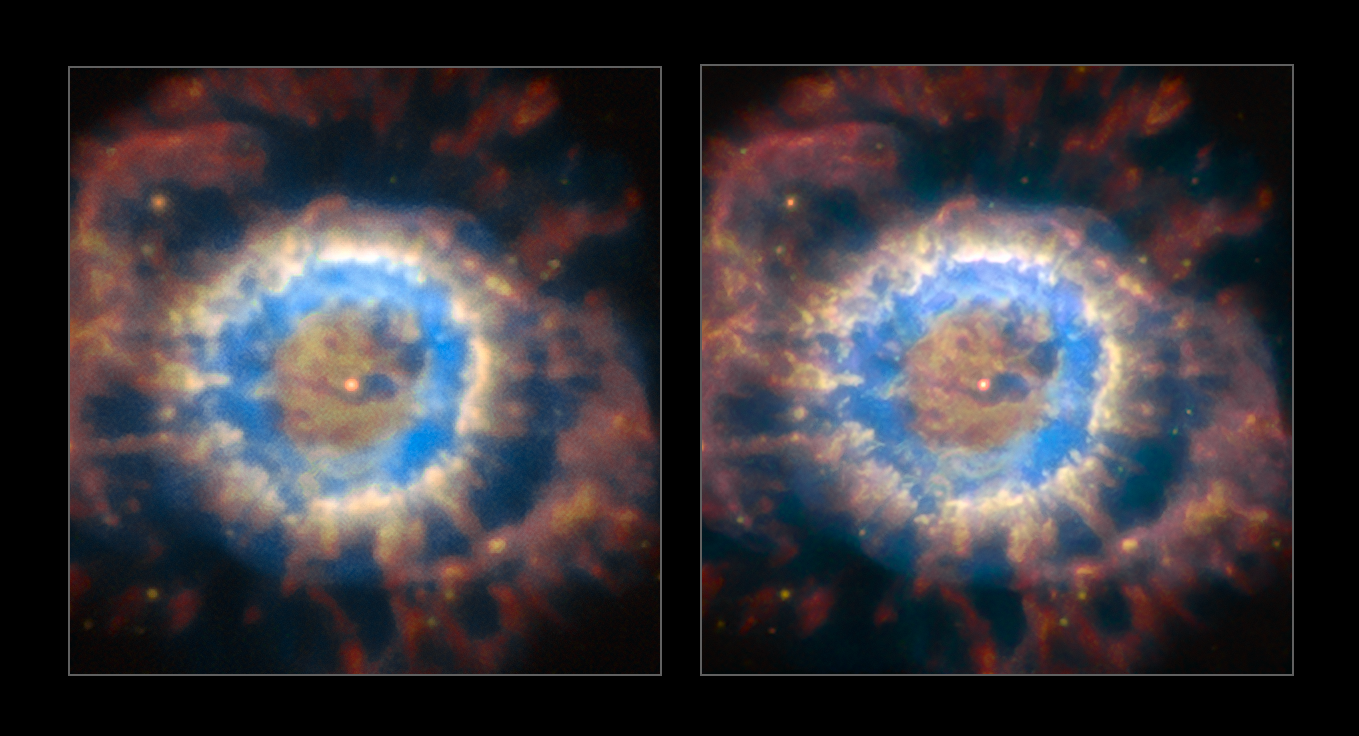

NGC 6369 before and after the AOF

The planetary nebula NGC 6369 seen with natural seeing (left) and when the AOF is providing ground layer correction of the turbulent atmosphere (right). The AOF provides much sharper view of celestial objects and enables access to much finer and fainter structures.

Credit: ESO/P. Weilbacher (AIP)